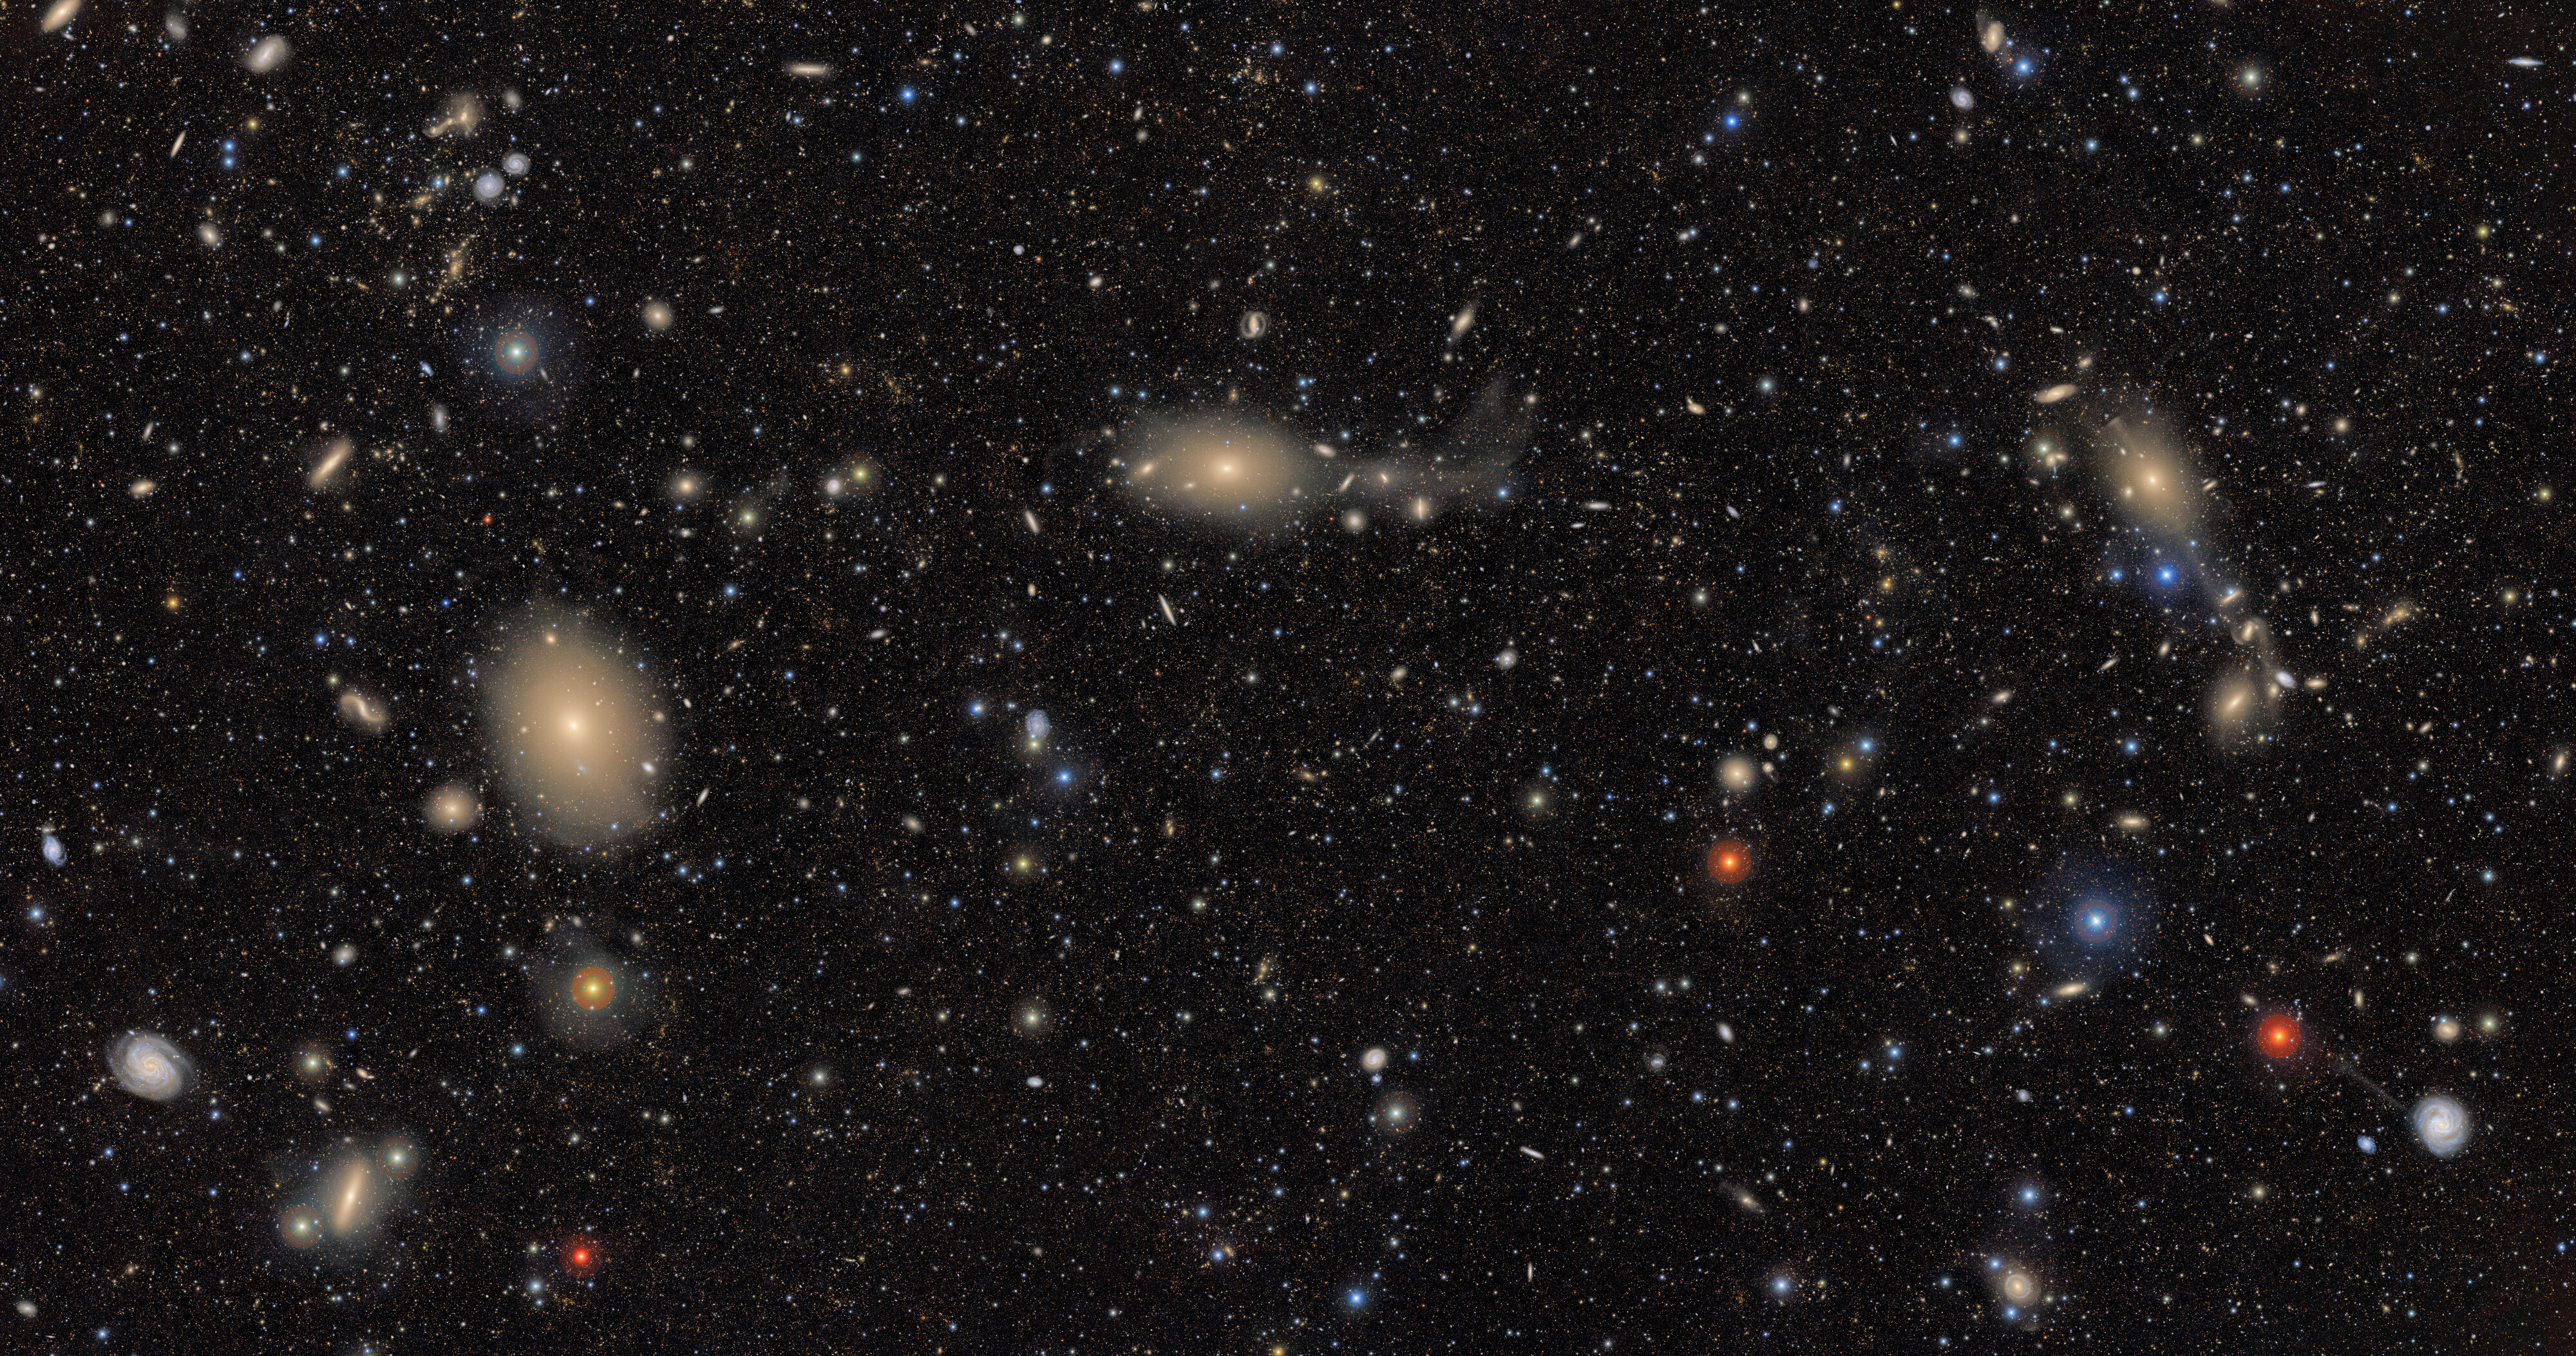

The Cosmic Treasure Chest

Welcome to Rubin's cosmic treasure chest!

Introducing the first riches from NSF–DOE Vera C. Rubin Observatory’s cosmic treasure chest, a wealth of data that will help scientists make countless new discoveries about our Universe. This image, one of the first released by Rubin Observatory, exposes a Universe teeming with stars and galaxies — transforming seemingly empty, inky-black pockets of space into glittering tapestries for the first time. Only Rubin can quickly produce such large images with this much color and richness.

Here, Rubin’s view is focused on the southern region of the Virgo Cluster, about 55 million light-years away from Earth and the nearest large collection of galaxies to our own Milky Way.

What's in this image?

The image offers a stunning variety of objects — from bright stars ranging from blue to red in color, to nearby blue spiral galaxies, to distant red galaxy groups — demonstrating the broad range of science made possible by Rubin data. During the 10-year Legacy Survey of Space and Time, scientists around the world will access Rubin’s treasure trove of data to address questions like: How did the Milky Way form? What makes up the 95% of the Universe we can’t see? What will a detailed inventory of Solar System objects reveal? What will we learn from watching hundreds of millions of changes in the night sky over 10 years?

Apart from a few foreground stars in our own Milky Way, the myriad specks of light captured here make up a rich tapestry of about 10 million galaxies— just 0.05% of the roughly 20 billion galaxies Rubin will image during its 10-year Legacy Survey of Space and Time (LSST). By the end of the survey, Rubin will have revealed this level of detail across the entire southern sky.

How was the image created?

In addition to showcasing the richness and variety of celestial light in (this area), this deep, 15-square-degree image provides a sample of the way Rubin will observe during the main survey. Each individual exposure taken by Rubin Observatory covers 10 square degrees, (about 45 full Moons). Combining multiple exposures of the same place on the sky — taken at different times and with different color filters — reveals extremely faint details that wouldn’t be captured in a single exposure. The 1185 exposures combined to make this image were taken over a period of just 7 nights. Rubin Observatory is the only astronomical tool in existence that can assemble an image this wide and deep so quickly.

The bright stars scattered throughout this image belong to our home galaxy. By tracking their positions, brightness, and for some, even their motion over time, Rubin will help map the Milky Way in extraordinary detail — revealing its structure, history, and how it has evolved over time. With observations of never-before-seen stellar streams, dwarf galaxies, and more, Rubin data will help scientists investigate the dynamic past of our cosmic neighborhood.

In Rubin Observatory’s Skyviewer tool, you can use the “display” setting to toggle between a view with and without asteroids, which appear as multicolored streaks. These moving asteroids in our Solar System were captured by Rubin's fast system at a different location in each exposure, and this is how they look when the exposures are combined. Rubin’s wide field and frequent imaging make it uniquely capable of detecting and tracking asteroids, comets, and distant trans-Neptunian objects — building a detailed inventory of our Solar System and helping protect Earth by alerting scientists to potentially hazardous objects.

What's coming next

This image also offers a starting point for watching the ever-changing sky. Rubin will return to this same region many times over the coming decade, catching brief but important events like supernova explosions and the flares from stars as they are consumed by hungry black holes. Rubin’s software will automatically compare new images to templates built from previous images, identifying up to 10 million changes each night and providing insight into short-lived cosmic phenomena and objects in motion.

On the largest scales, scientists will use Rubin’s observations of galaxies like those seen here to investigate two of the Universe’s biggest mysteries: dark matter and dark energy. By mapping the shapes and distributions of galaxies over time, scientists can infer the underlying structure of dark matter and observe how the expansion of the Universe is being influenced by dark energy.

The image was captured by Rubin Observatory using the 3200-megapixel LSST Camera — the largest digital camera in the world. Rubin Observatory will scan the sky every night for 10 years, creating an ultra-wide, ultra-high-definition, time-lapse record of our Universe.

We invite you to zoom in and explore this image in more detail, or take a tour that highlights some noteworthy features using Rubin’s SkyViewer.

Explore Rubin’s cosmic treasure chest in detail.

Credit: NSF–DOE Vera C. Rubin Observatory/NOIRLab/SLAC/AURA